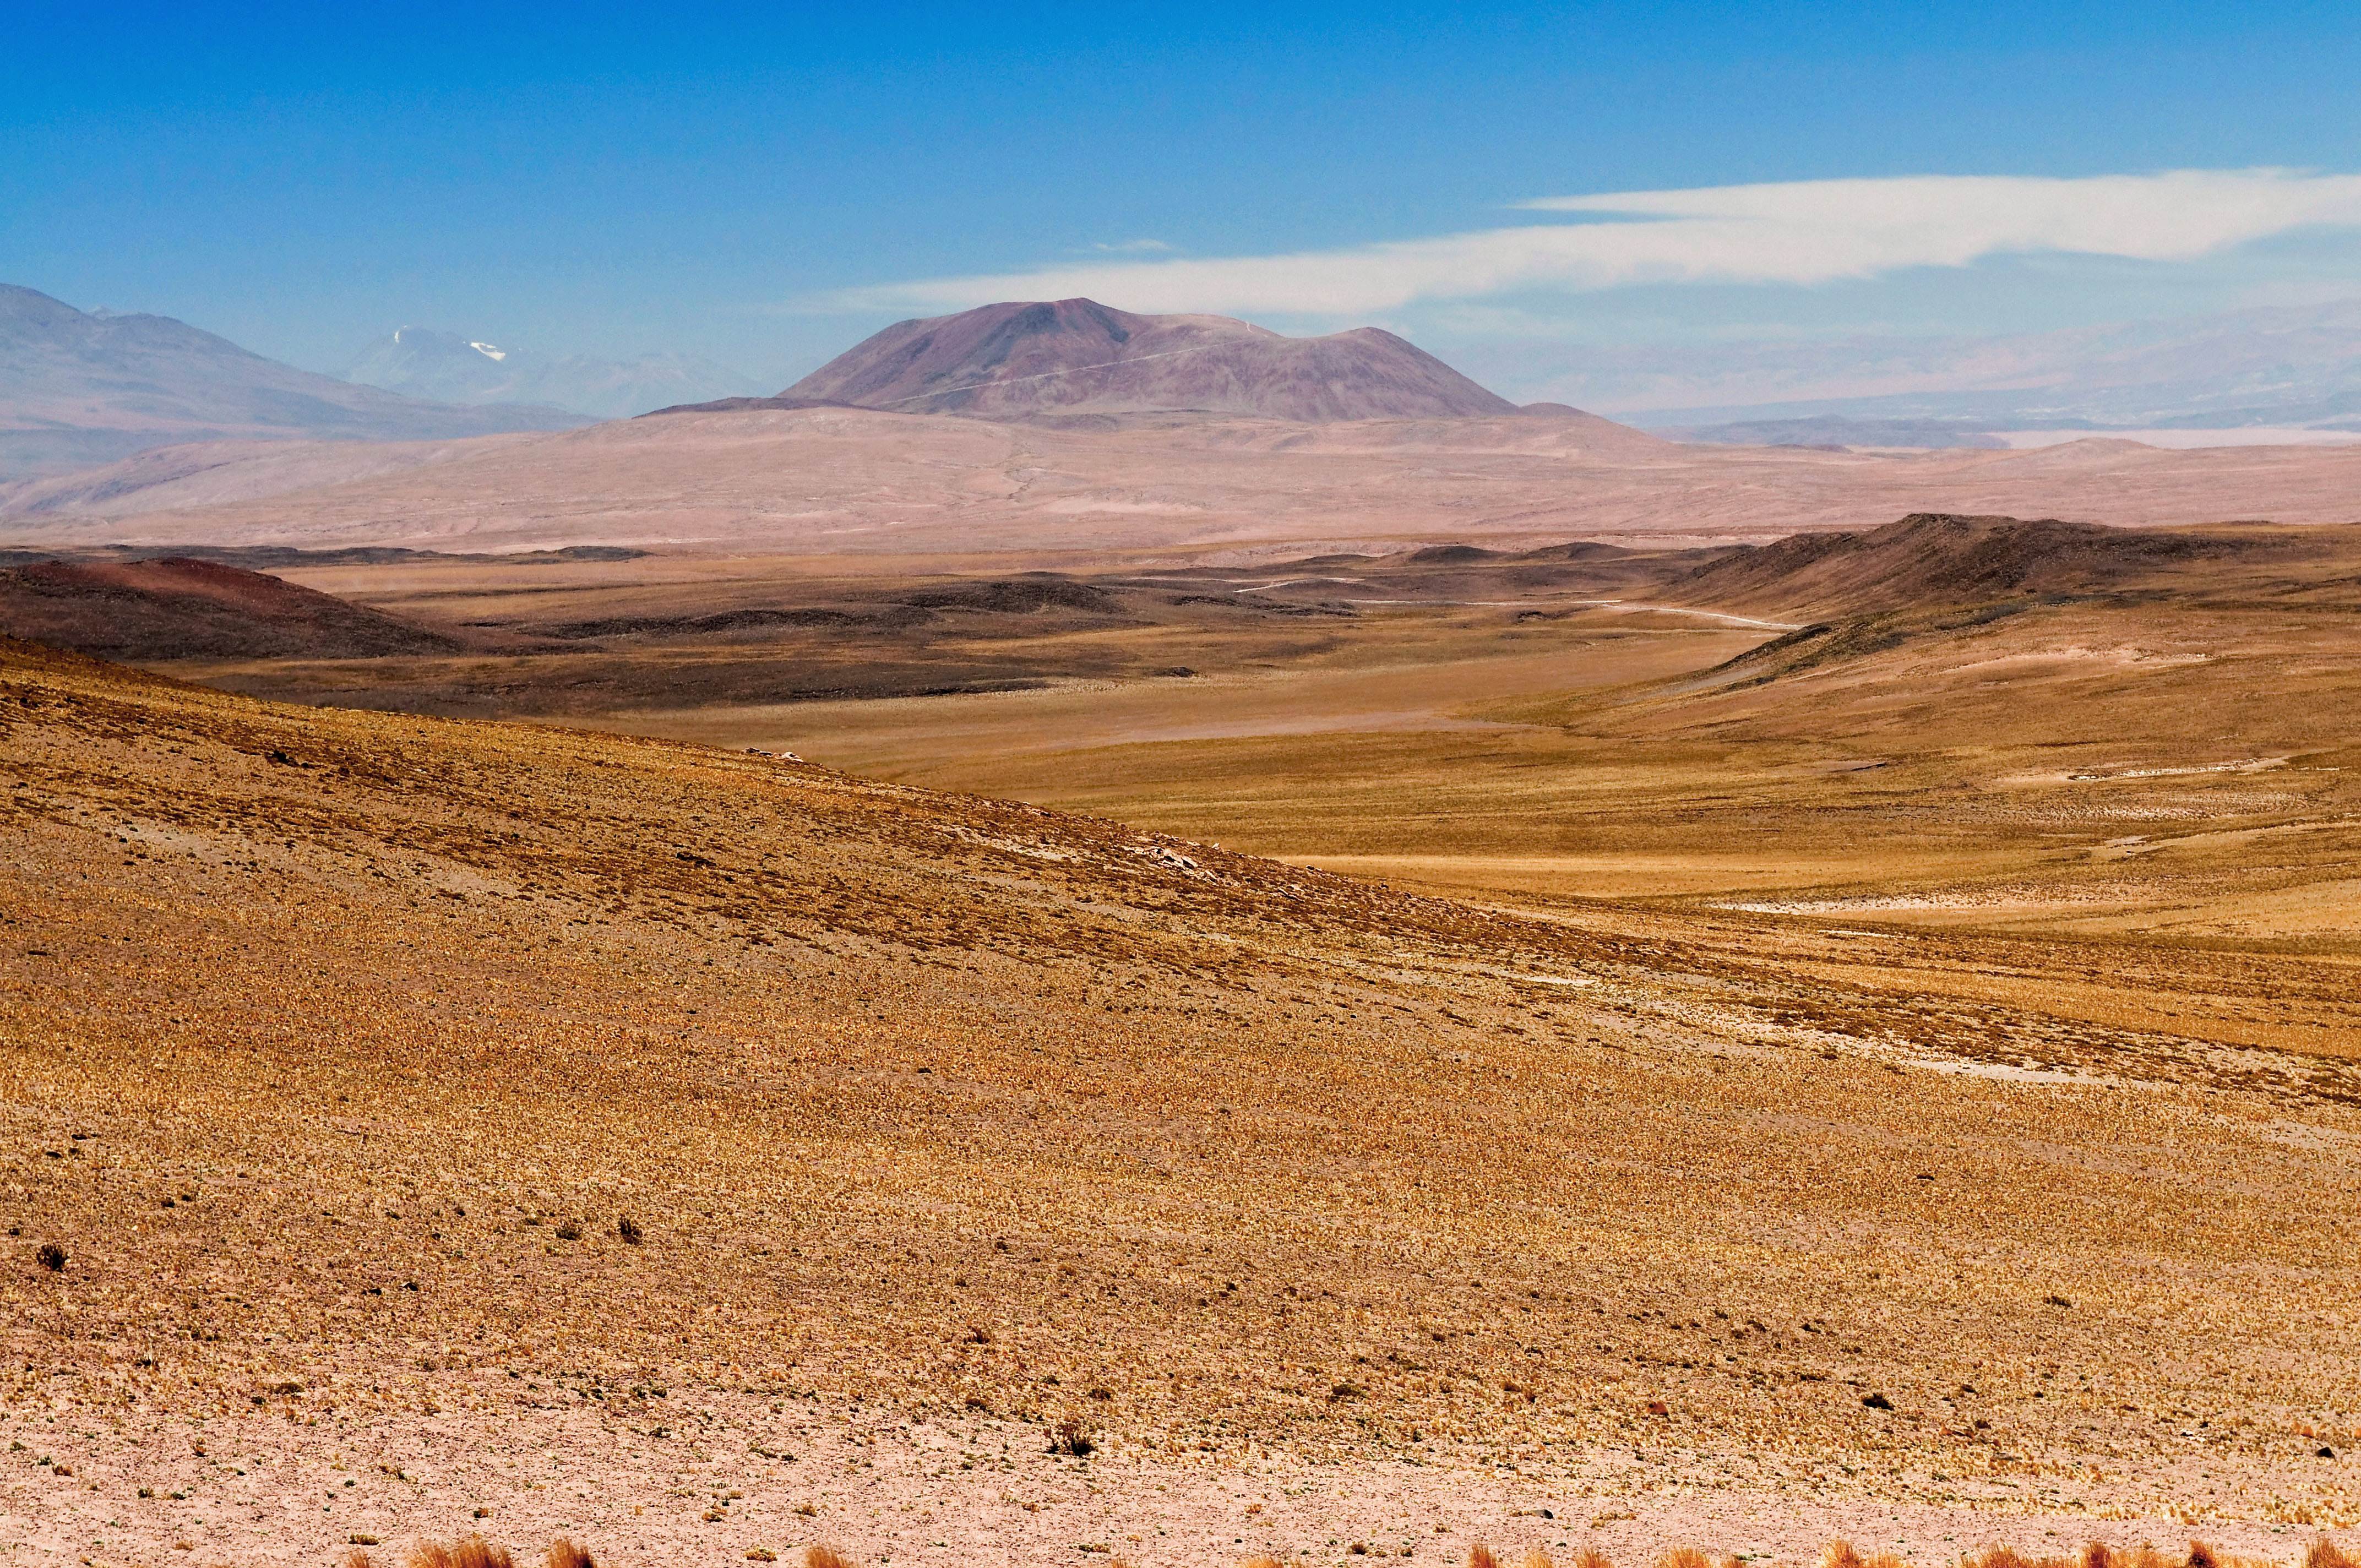

ELT possible site — Cerro Tolonchar / Chile

The Extremely Large Telescope (ELT) programme office has studied half a dozen potential sites for the future ELT observatory, which, with its 40-metre-class diameter, will be the worlds biggest eye on the sky. Various aspects need to be considered in the site selection process. Parameters taken into account are not restricted to sky quality, but include more general scientific aspects, as well as parameters essential for construction and operations (e.g. accessibility, water and power supply, political stability etc.).

The above picture shows the imposing, isolated peak of Cerro Tolonchar, a site located in the Atacama Desert in Chile. It is on the ELT Site Selection Advisory Committee's final short list for the recommended site.

Credit: ESO/M. Tarenghi